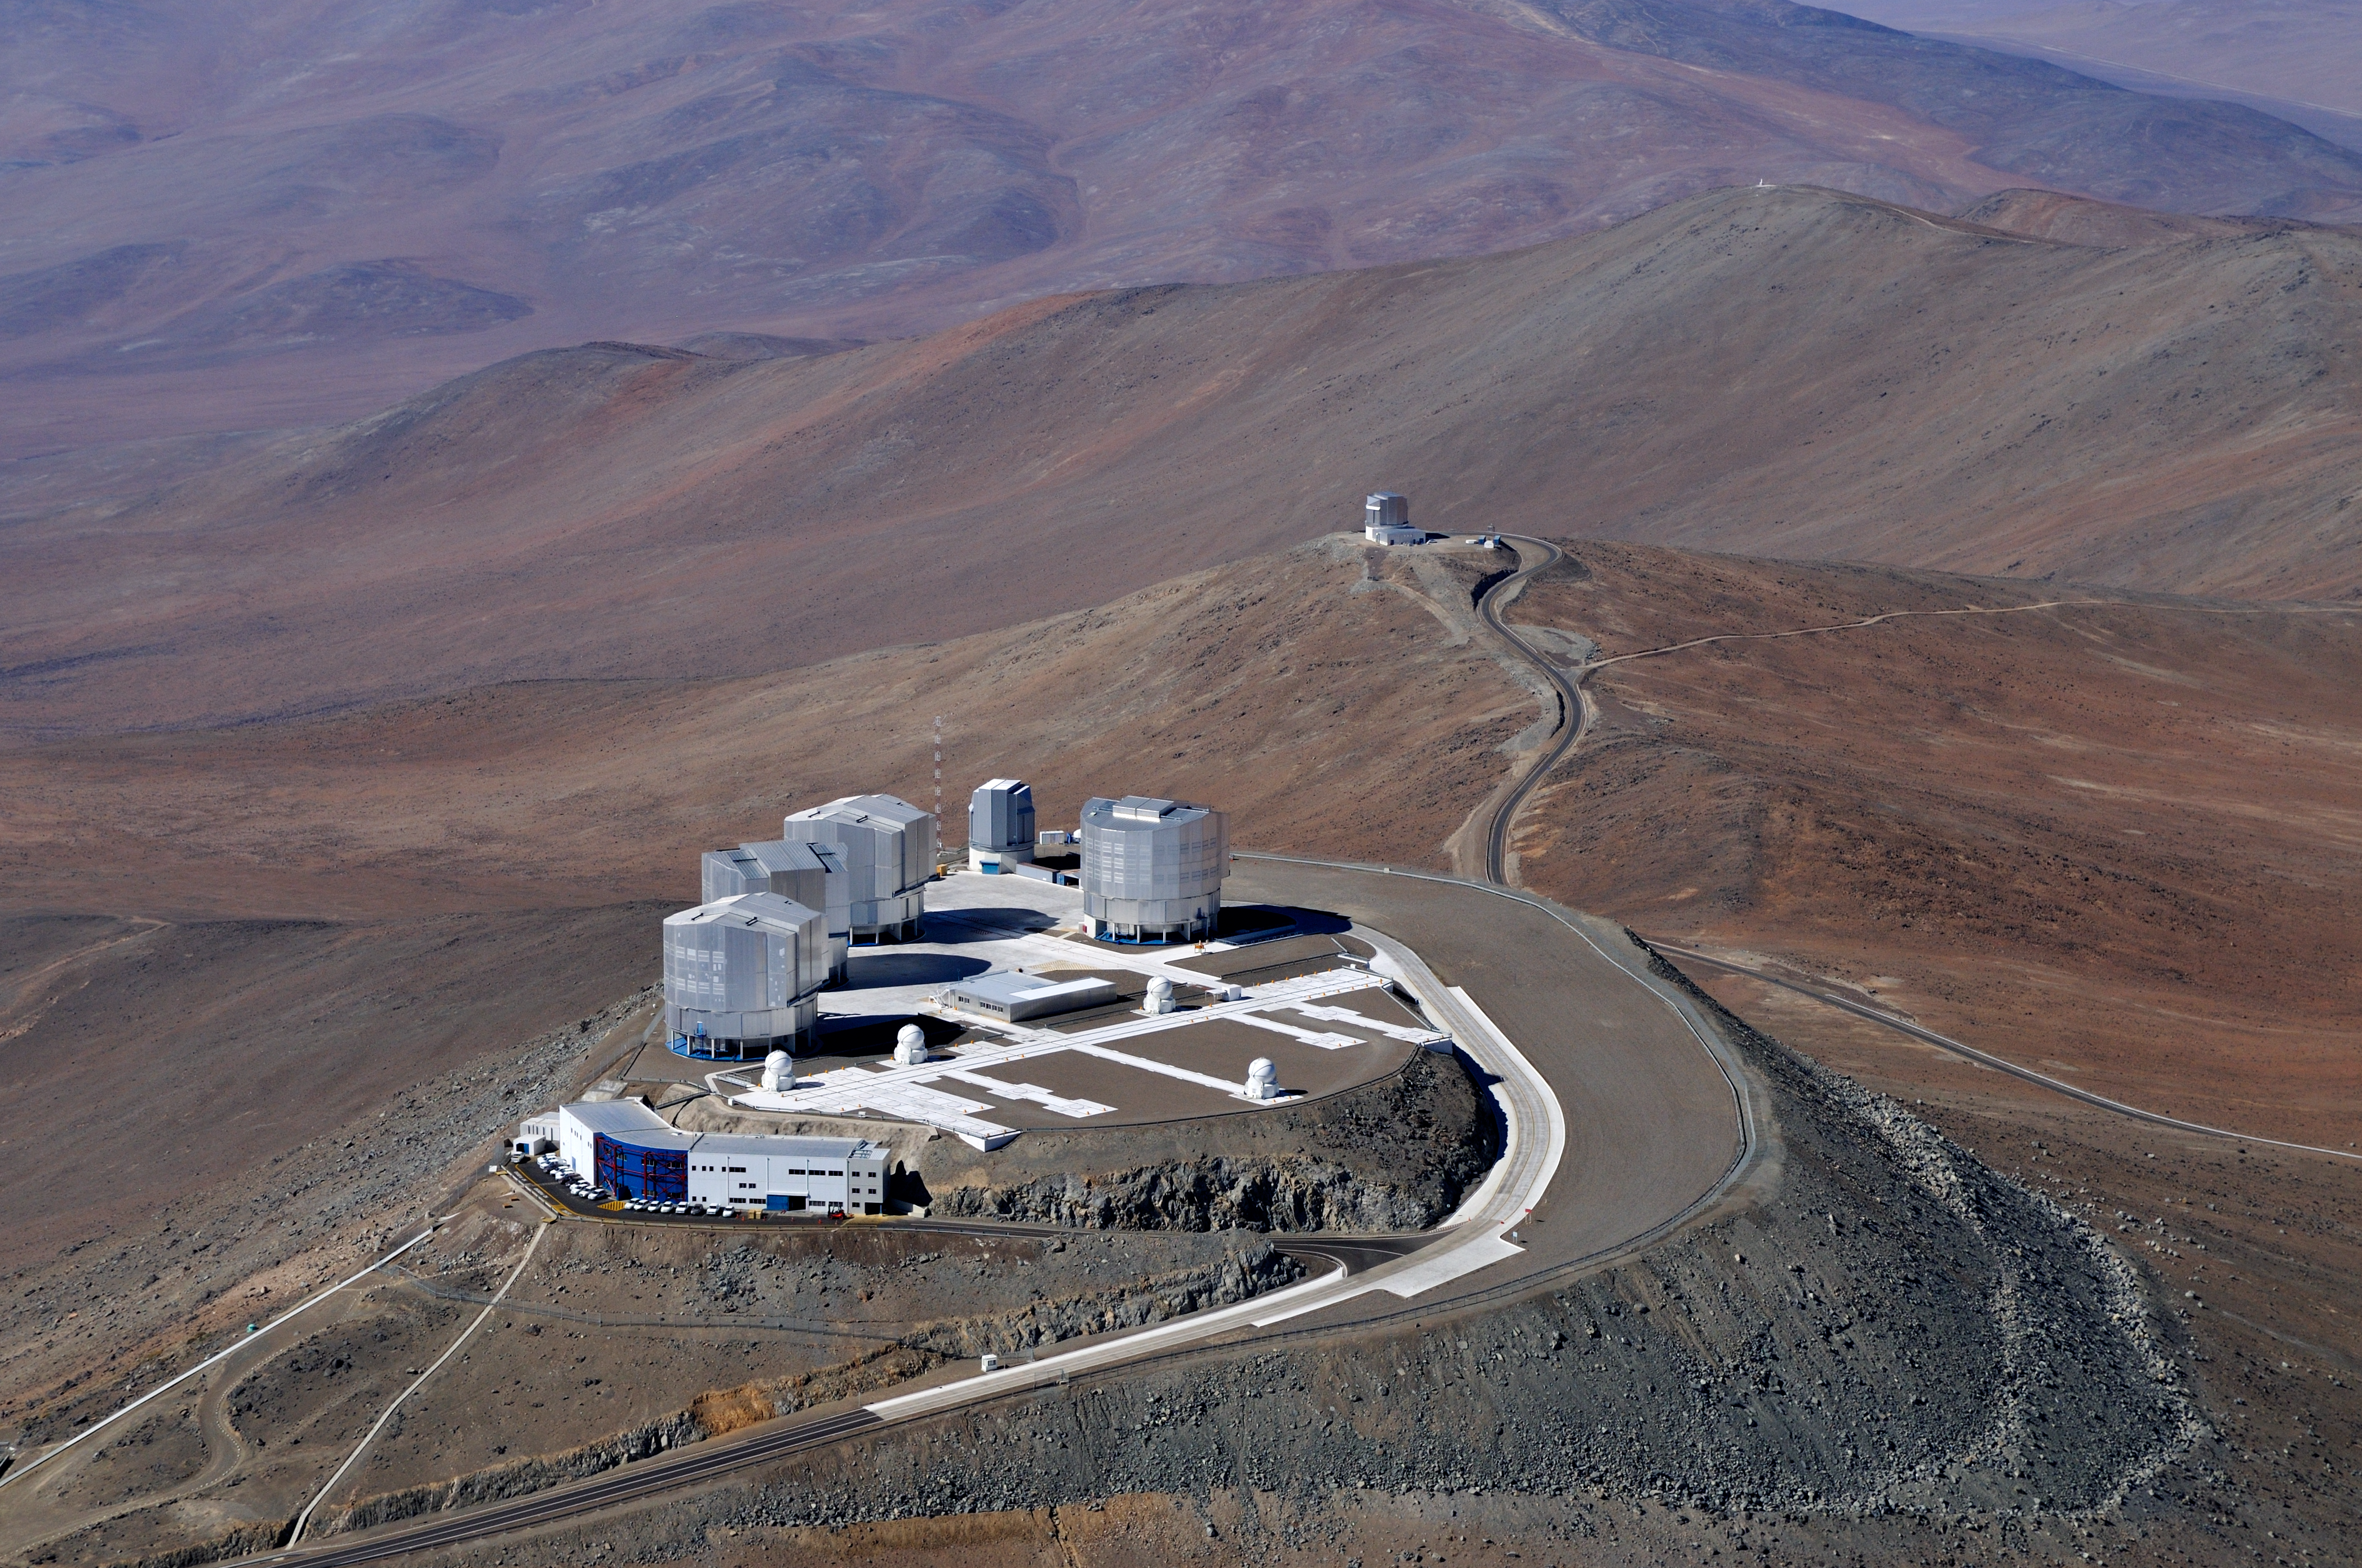

Bird’s eye view of the Very Large Telescope*

A bird soaring over the remote, sparsely populated Atacama Desert in northern Chile — possibly the driest desert in the world — might be surprised to come upon the technological oasis of ESO’s Very Large Telescope (VLT) at Paranal. The world’s most advanced ground-based facility for astronomy, the site hosts four 8.2-metre Unit Telescopes, four 1.8-metre Auxiliary Telescopes, the VLT Survey Telescope (VST), and the 4.1-metre Visible and Infrared Survey Telescope for Astronomy (VISTA), seen in the distance on the next mountain peak over from the main platform.

This aerial view also shows other structures, including the Observatory Control Room building, on the main platform’s front edge.

Credit: J.L. Dauvergne & G. Hüdepohl (atacamaphoto.com)/ESO